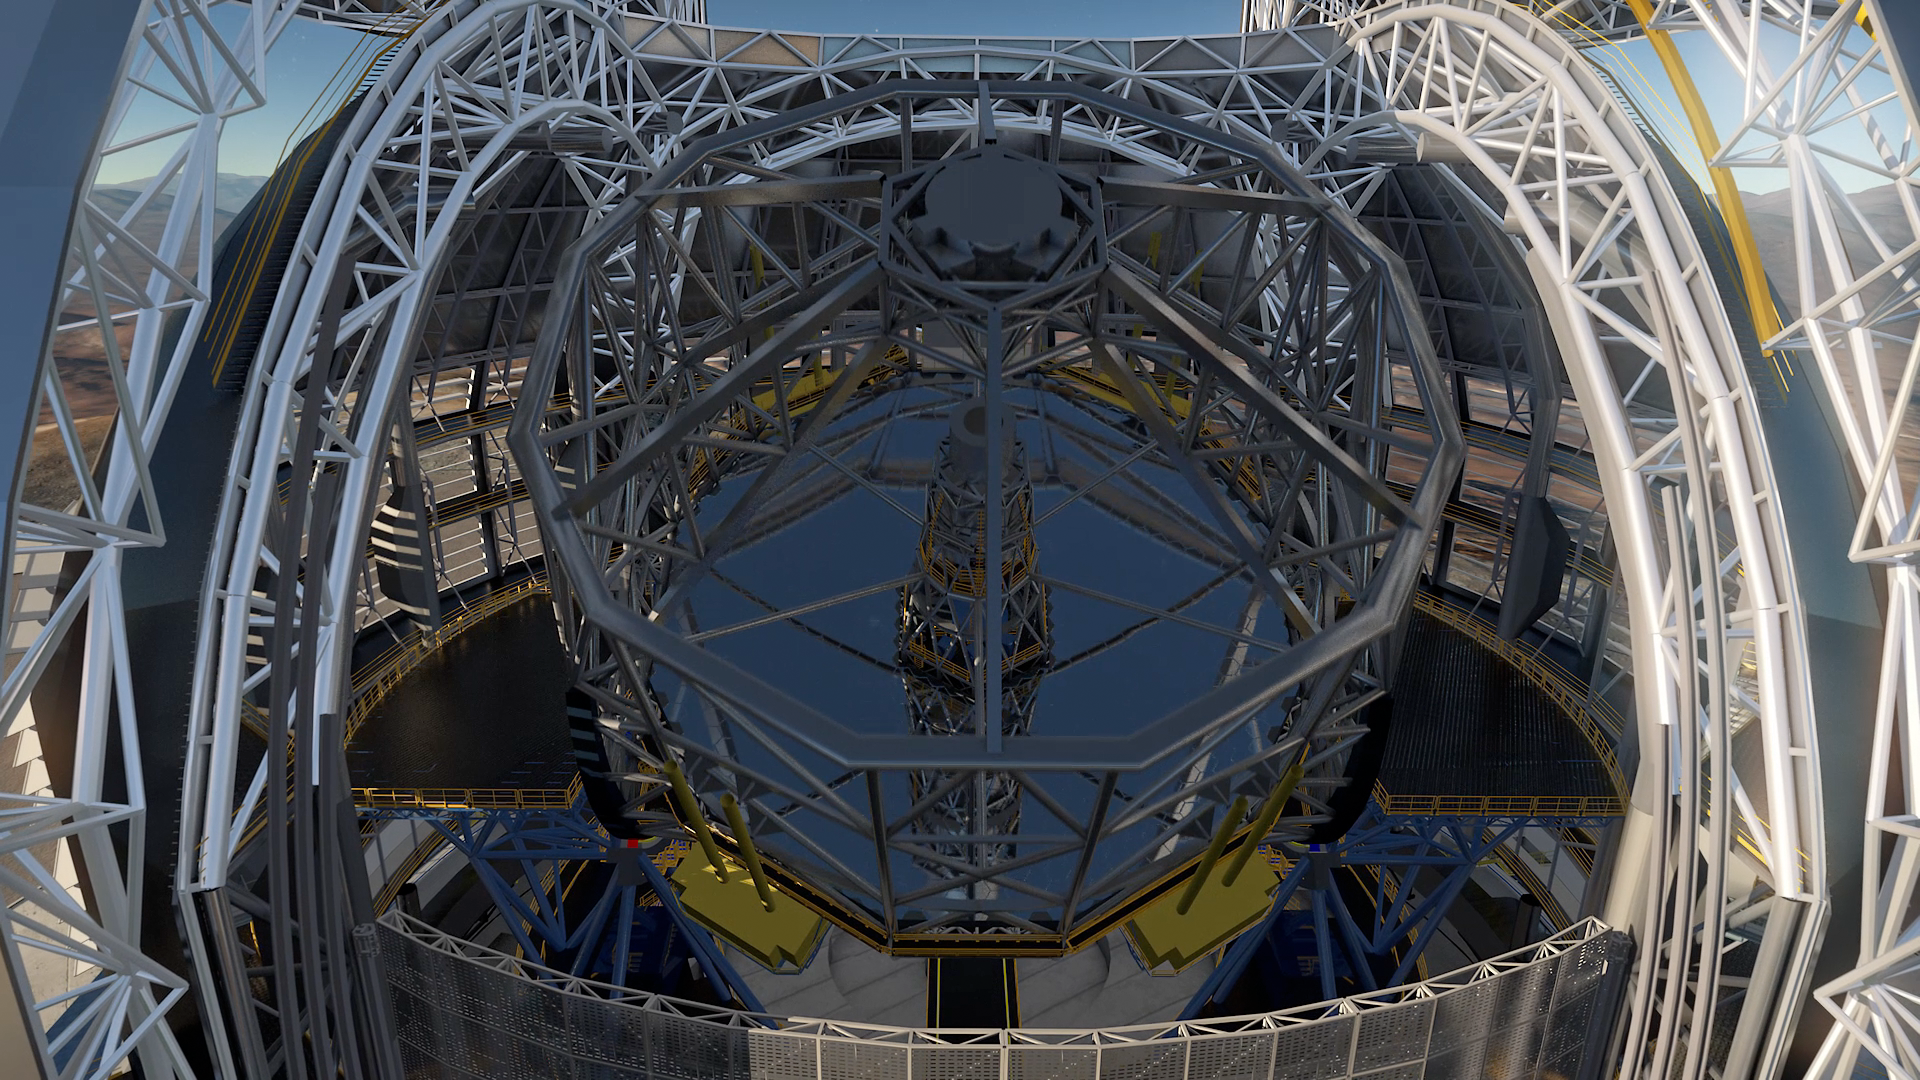

Screenshot of ESOcast 84

You can subscribe to the ESOcasts in iTunes, receive future episodes on YouTube or follow us on Vimeo. Many other ESOcast episodes are also available.

Find out how to view and contribute subtitles to the ESOcast in multiple languages, or translate this video on dotSUB.

Credit: ESO